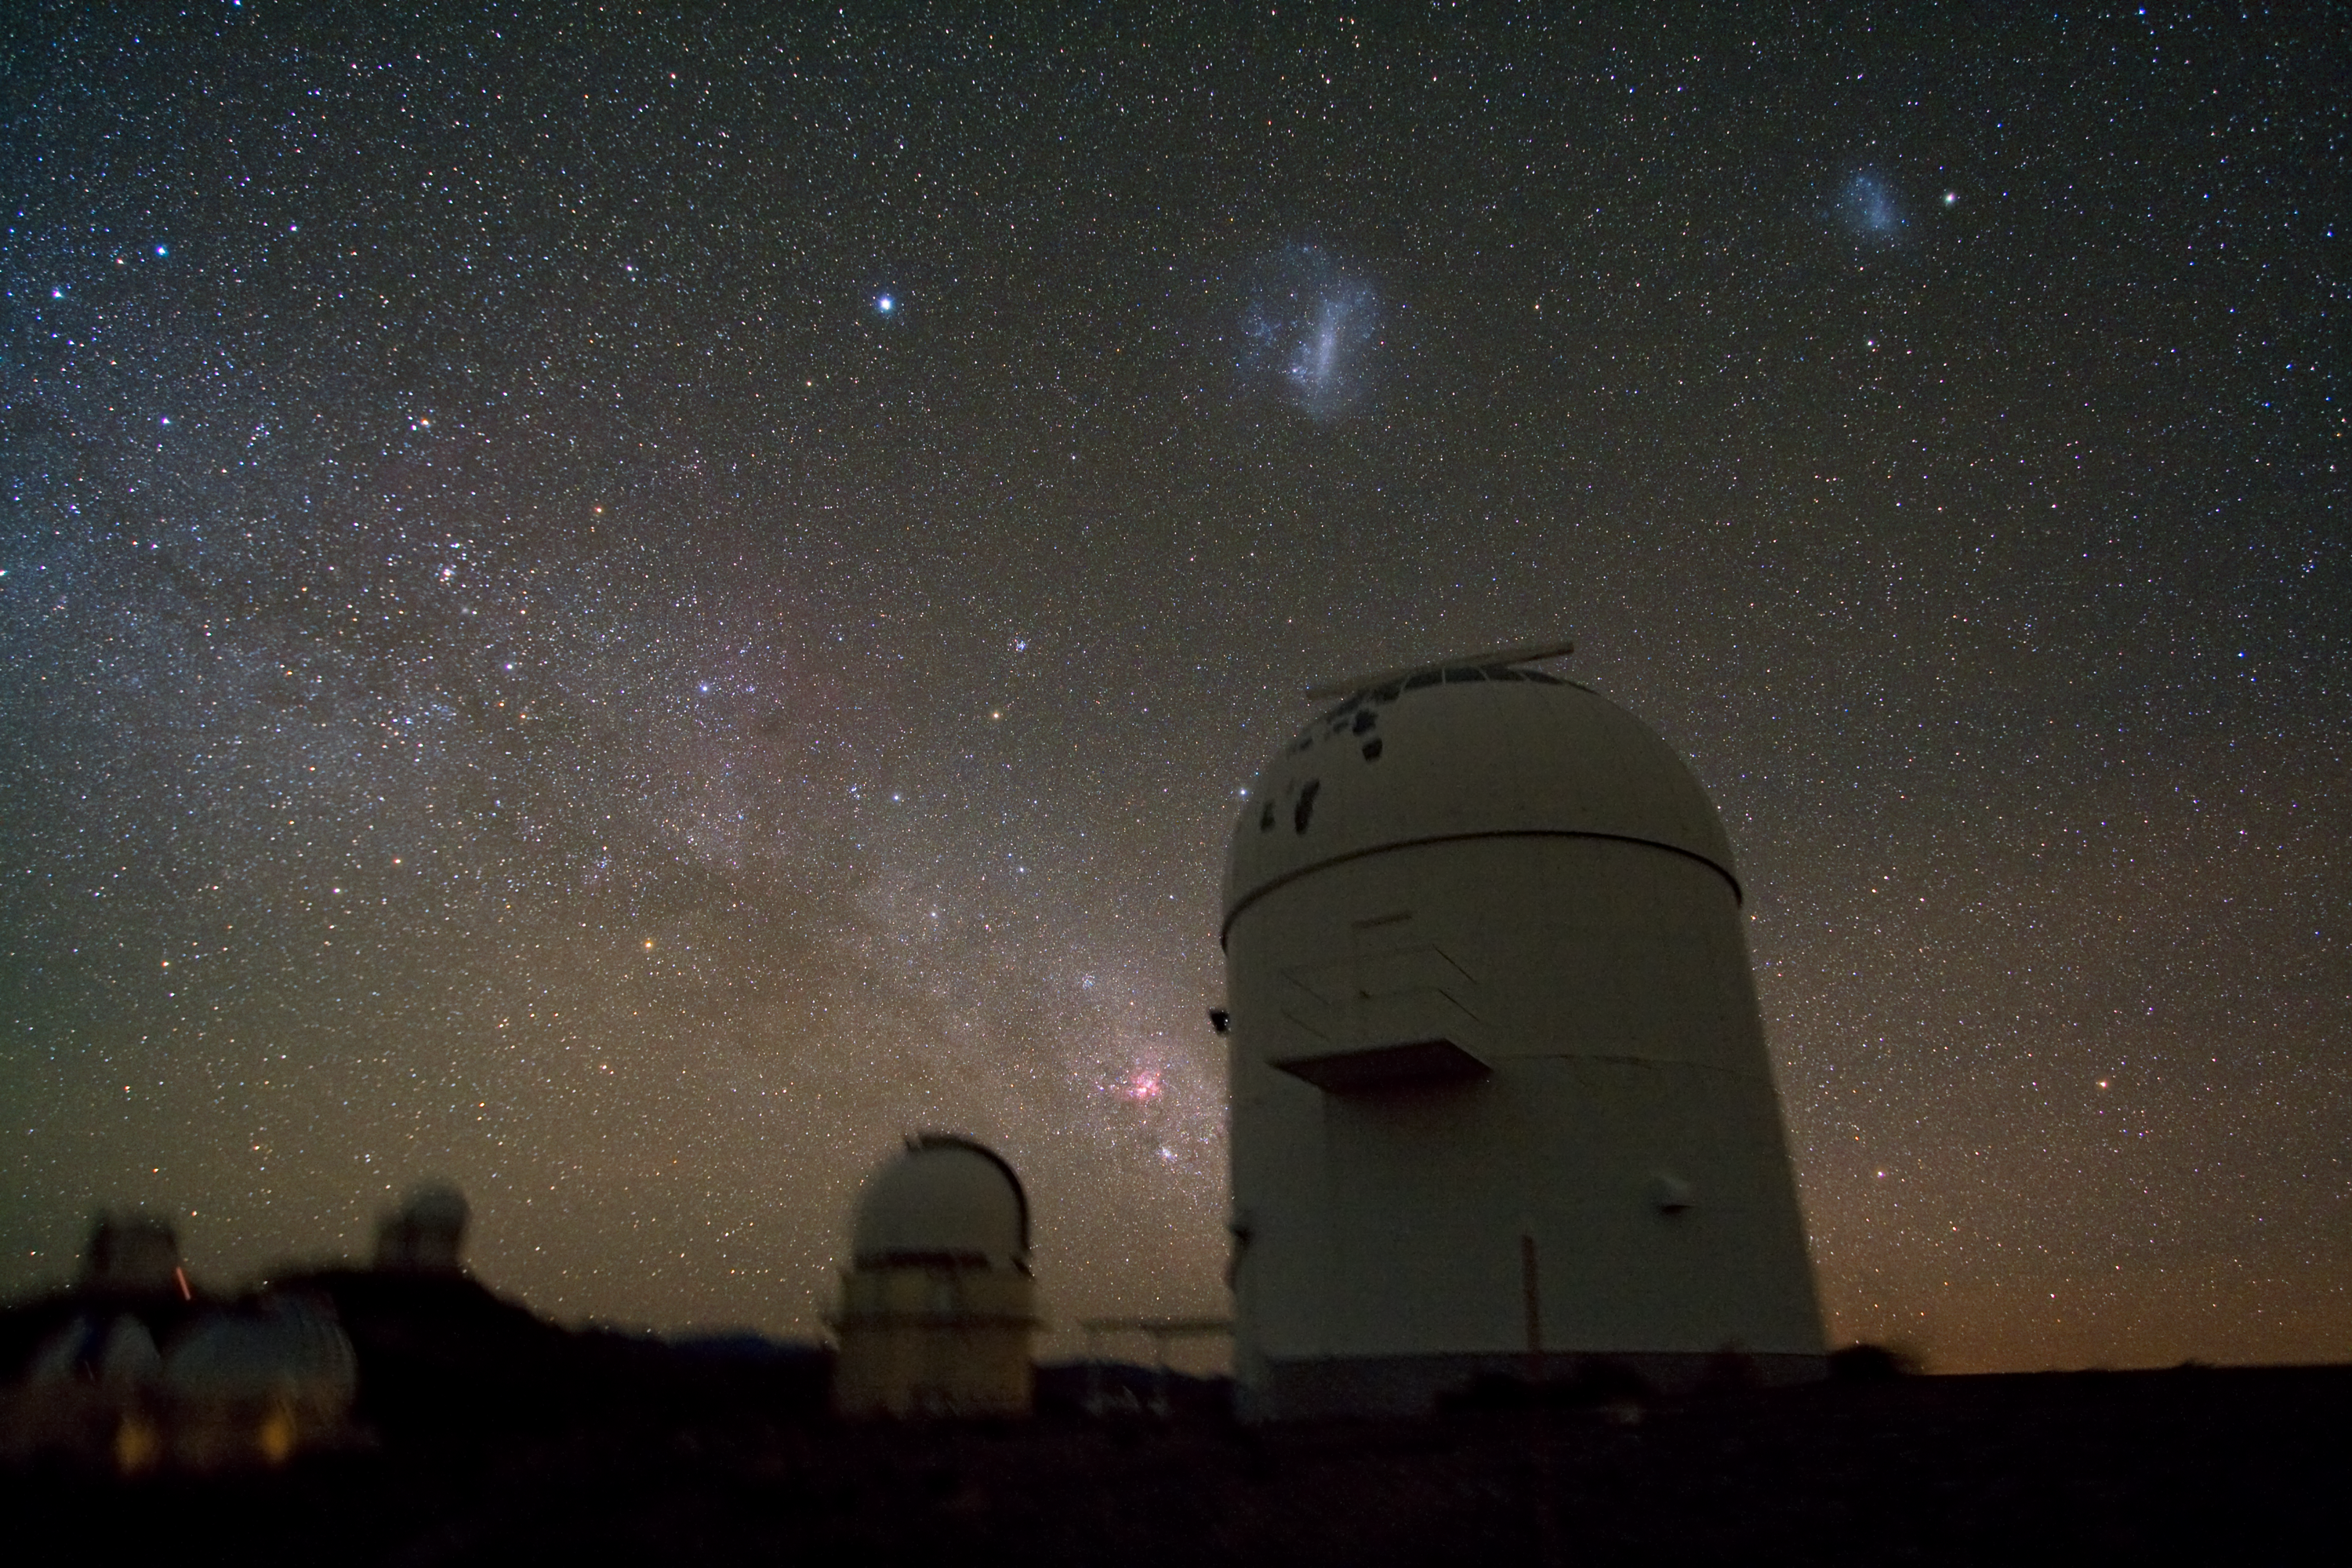

Telescope domes clustered at La Silla

This view of ESO’s La Silla Observatory reveals the splendour of the night sky and shows several of the domed telescopes located at the site. The glowing band of the plane of the Milky Way Galaxy slants through the sky from the upper left to the lower middle, where the now closed GPO (Grand Prism Objectif) dome, which also hosted the Marly 1-metre telescope, looms in the foreground, together with the Danish 1.54-metre telescope. The ghostly, bluish objects above the GPO’s dome are two galaxies belonging to the Milky Way’s close neighbourhood and known as the Large and Small Magellanic Clouds.

La Silla’s collection of domed telescopes also includes the ESO 3.6-metre telescope, home to HARPS (High Accuracy Radial velocity Planet Searcher), the world’s foremost exoplanet hunter, and the 3.58-metre New Technology Telescope, which broke new ground for telescope engineering and design, and was the first in the world to have a computer-controlled main mirror (active optics), a technology developed at ESO and now applied to most of the world’s current large telescopes. La Silla is one of the most scientifically productive ground-based facilities in the world after ESO’s Very Large Telescope (VLT) observatory, both of which are located in northern Chile’s Atacama Desert.

Credit: ESO/Y. Beletsky